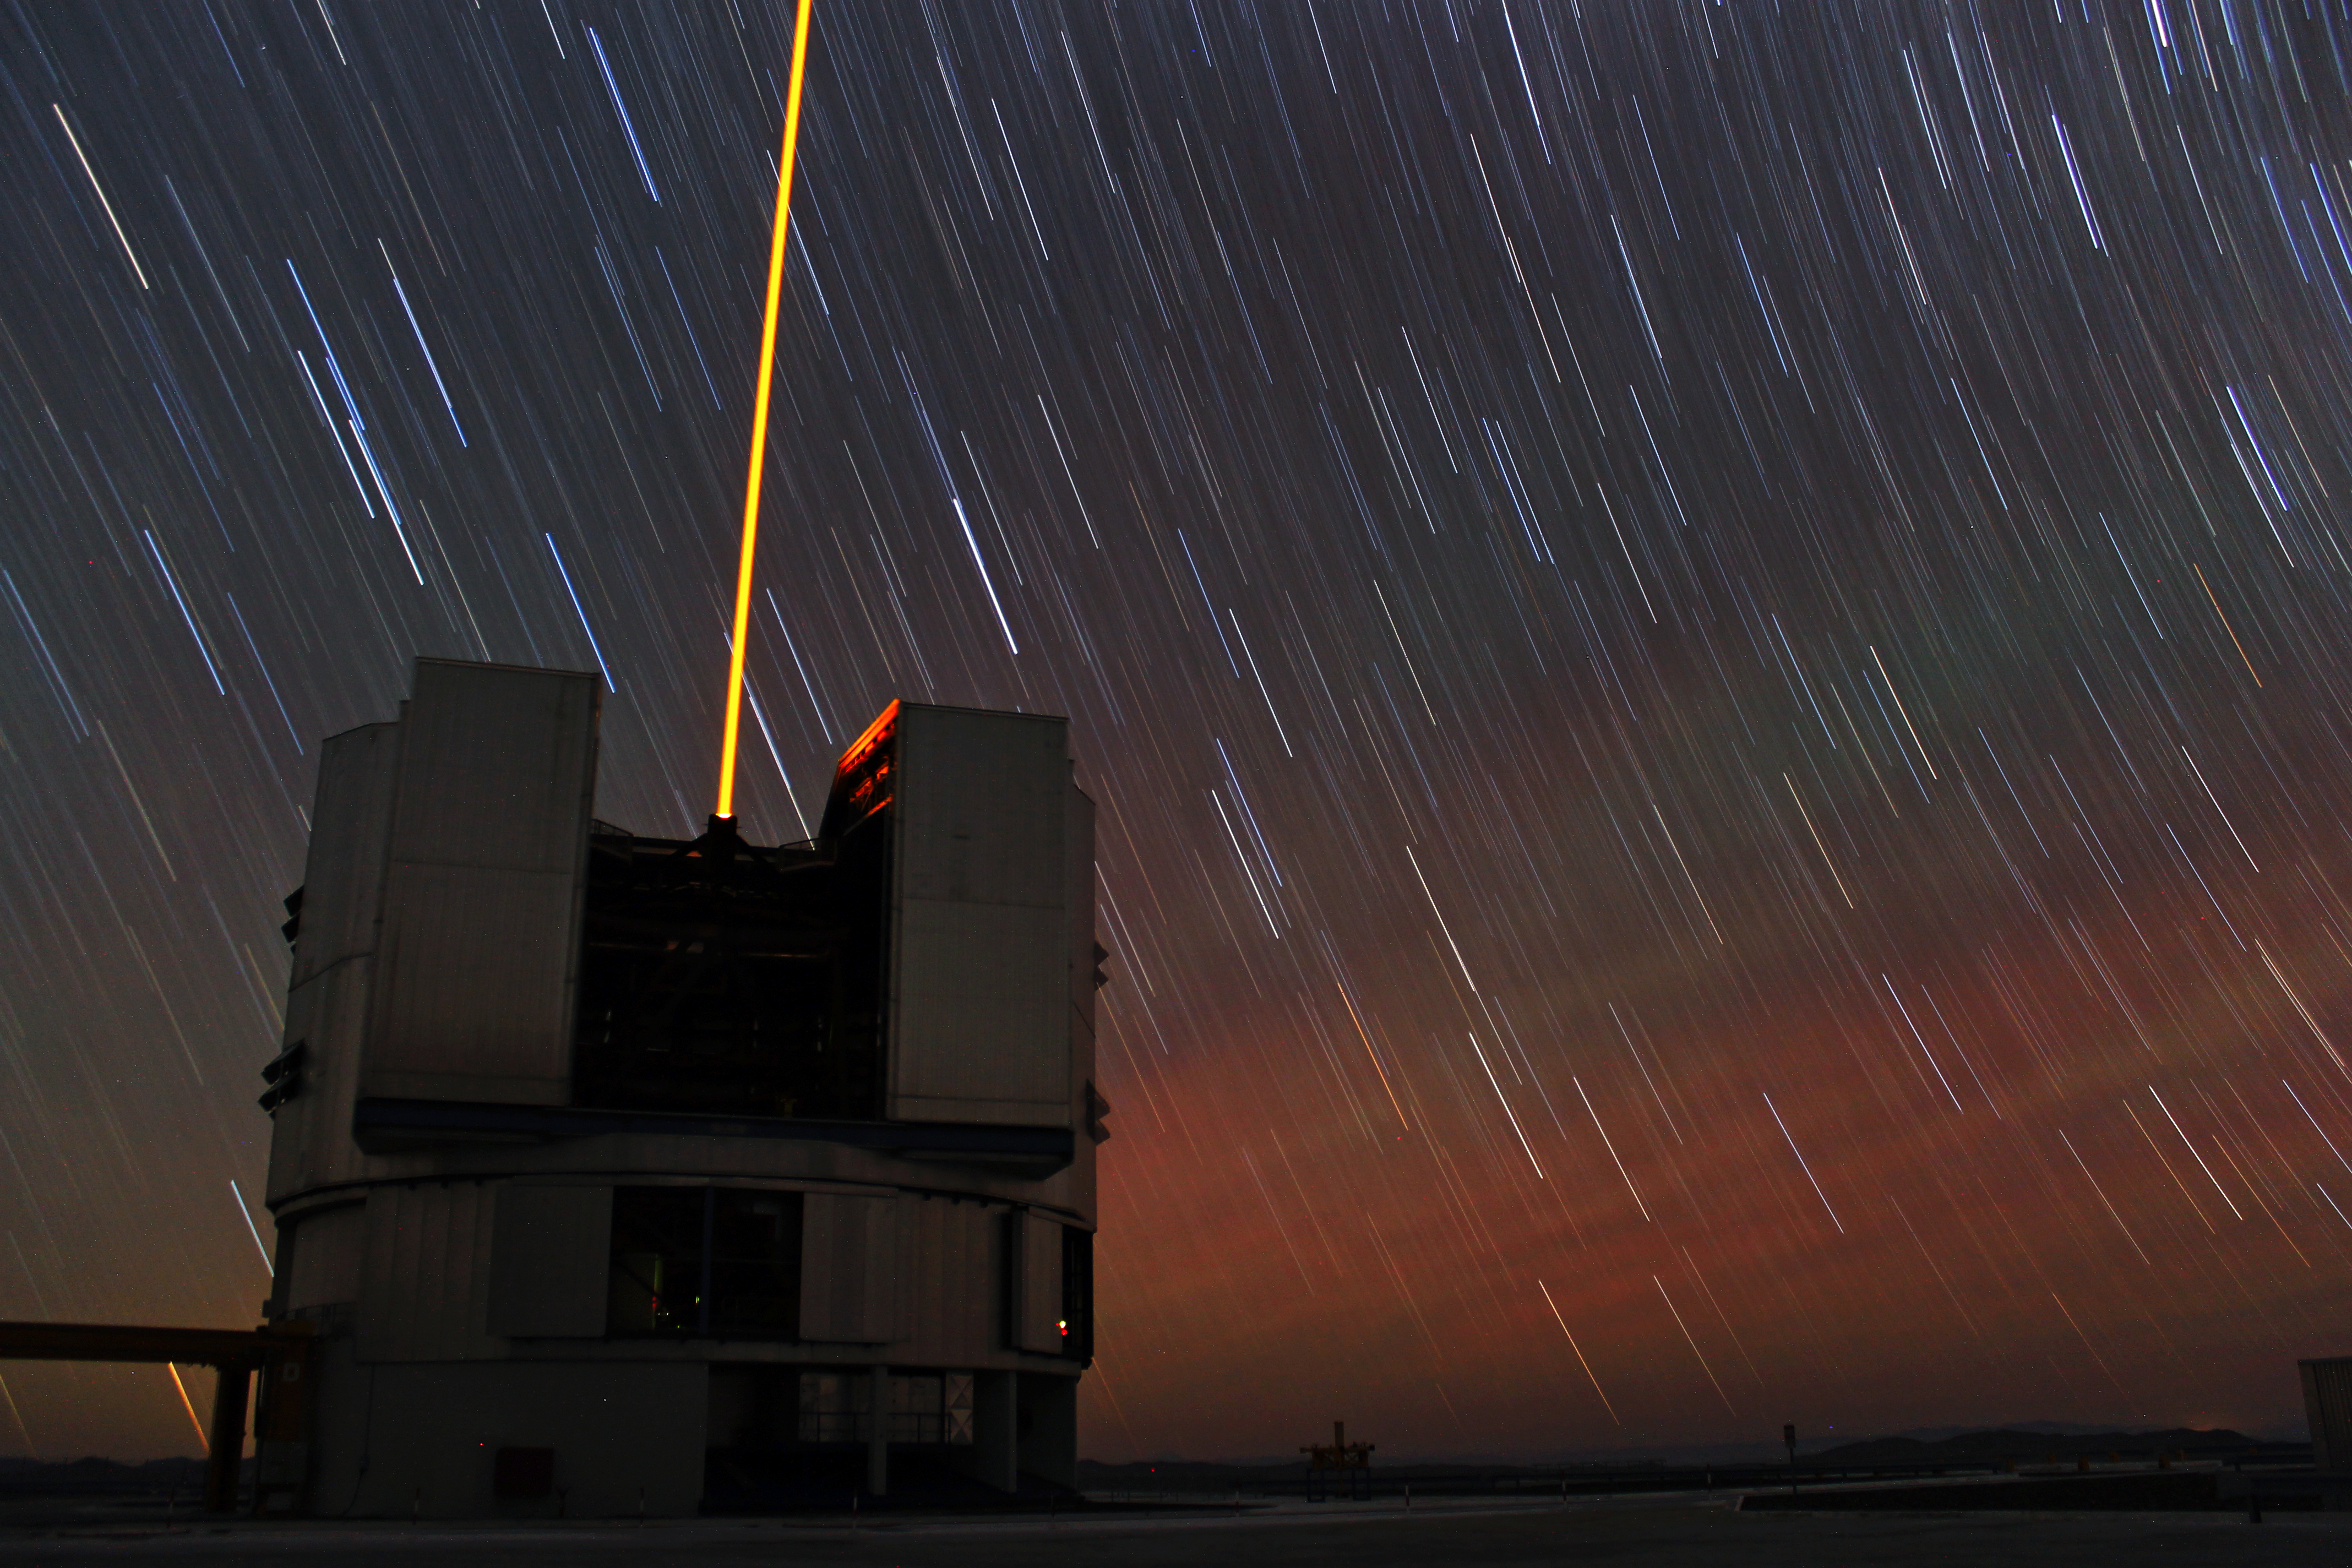

Startrails and lasers

A photograph of the Very Large Telescope's UT4 (Yepun) seen in action with the laser guide star shooting in the night sky.

Credit: ESO